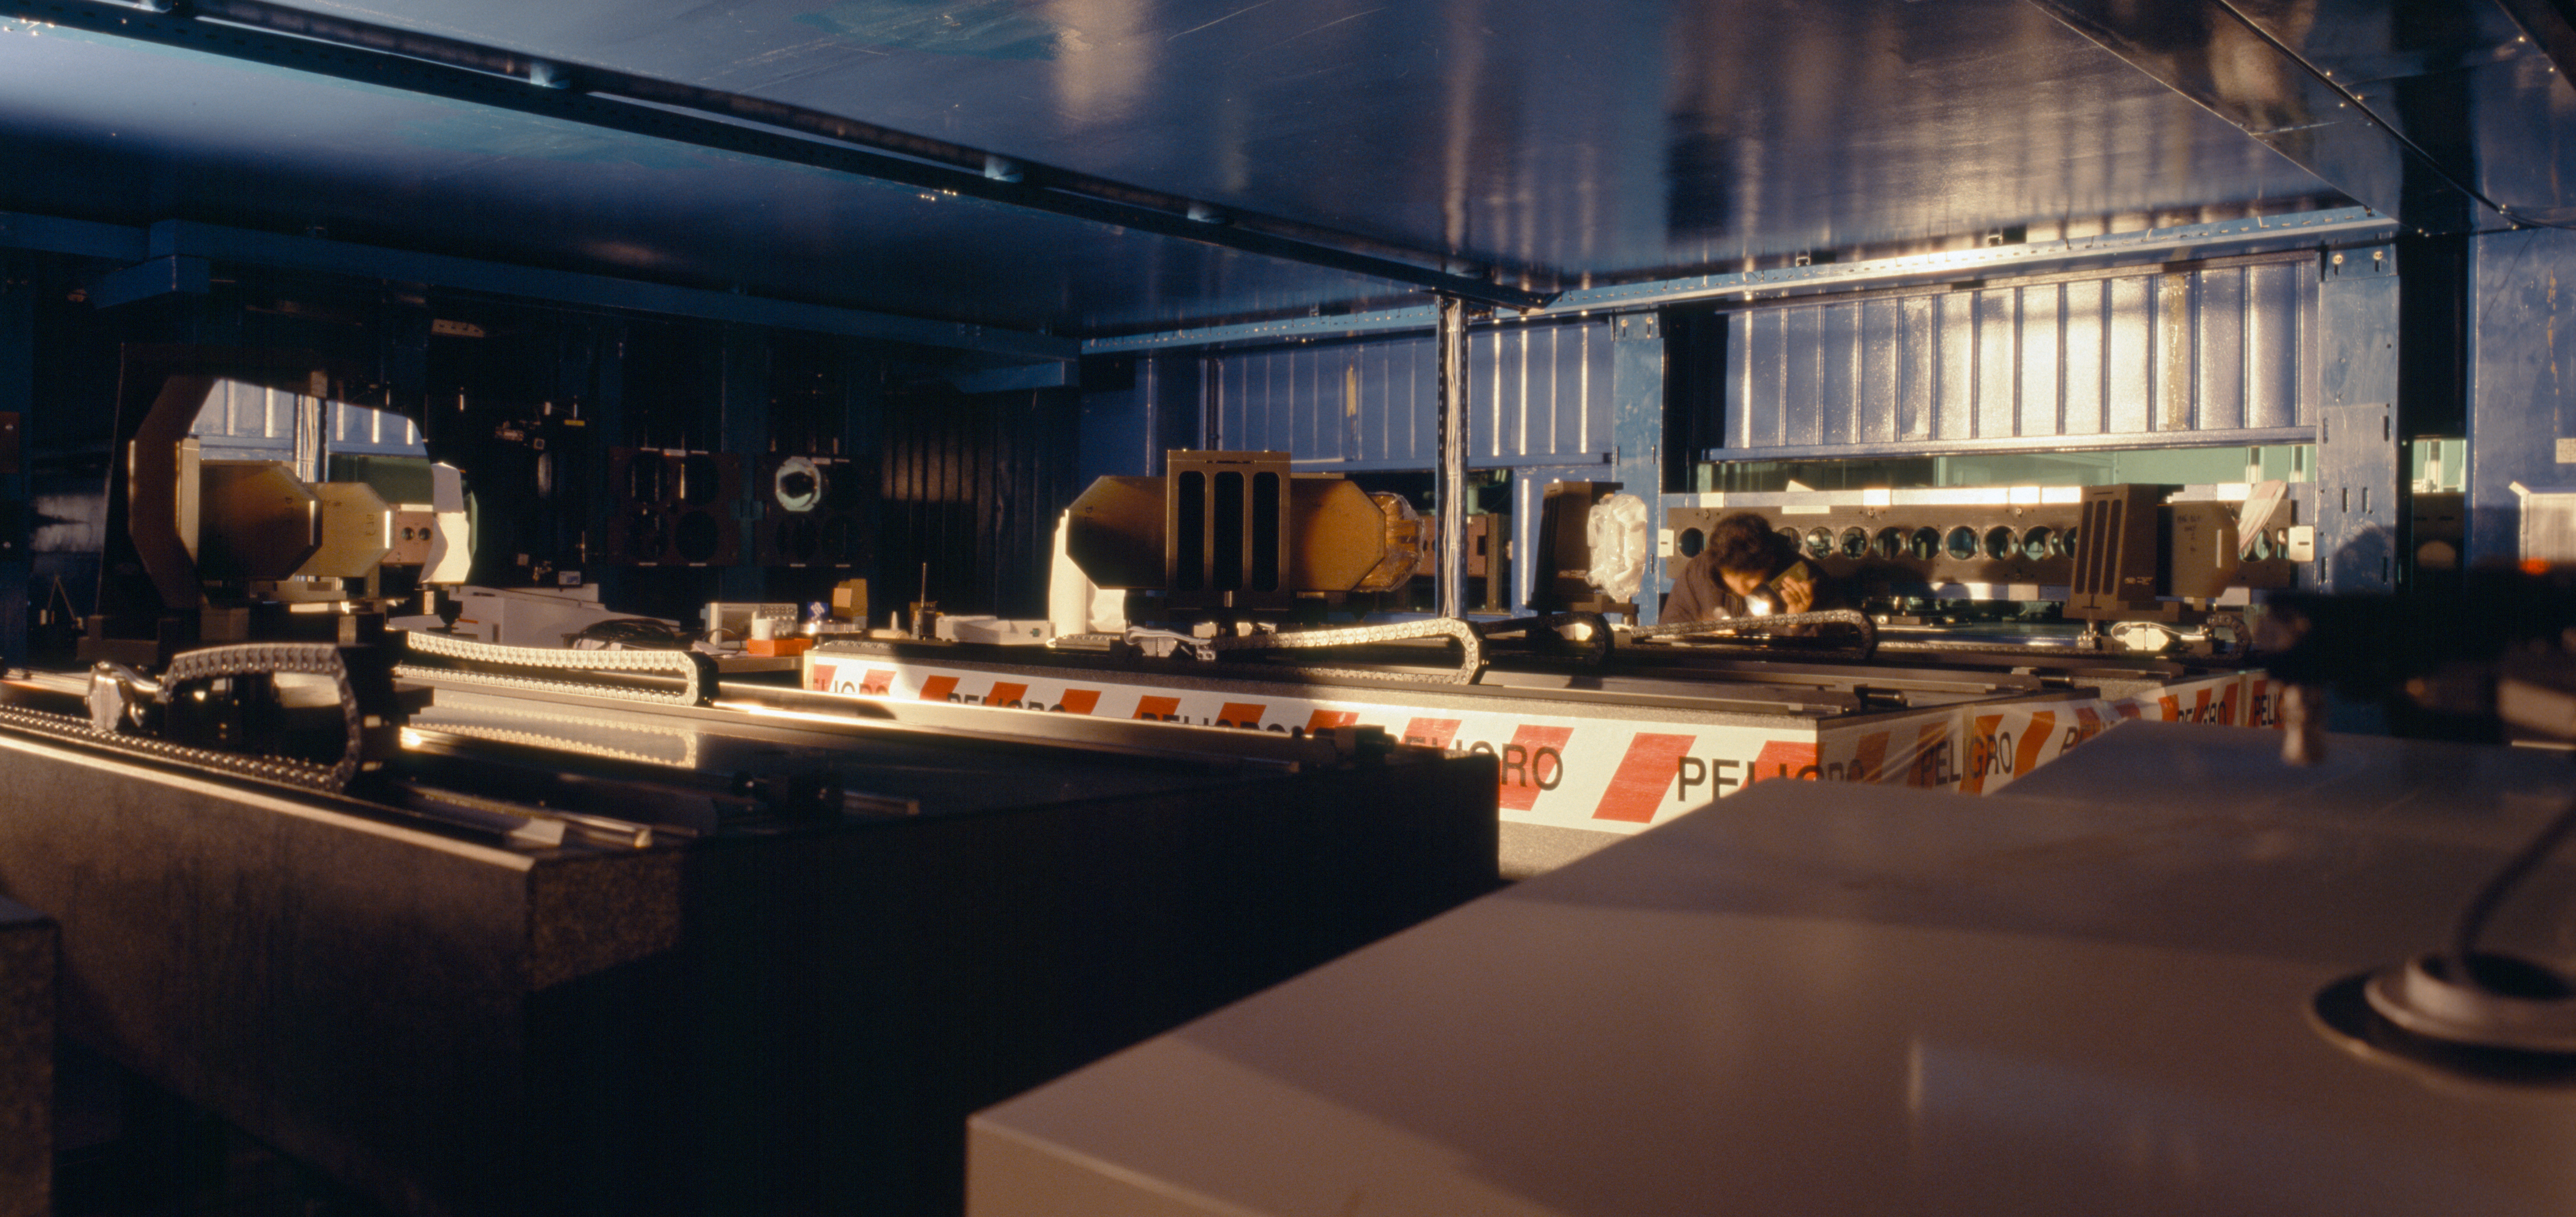

VLTI tunnel and M16

The light from various telescopes can be combined interferometrically. Between the telescopes and the instrument where the various beams eventually converge, the light will be reflected on many mirrors. Here, in the VLTI tunnel, the table with the various M16 (16th miror on the beam, not MI-6) is the last step before the "VLTI laboratory".

Credit: ESO